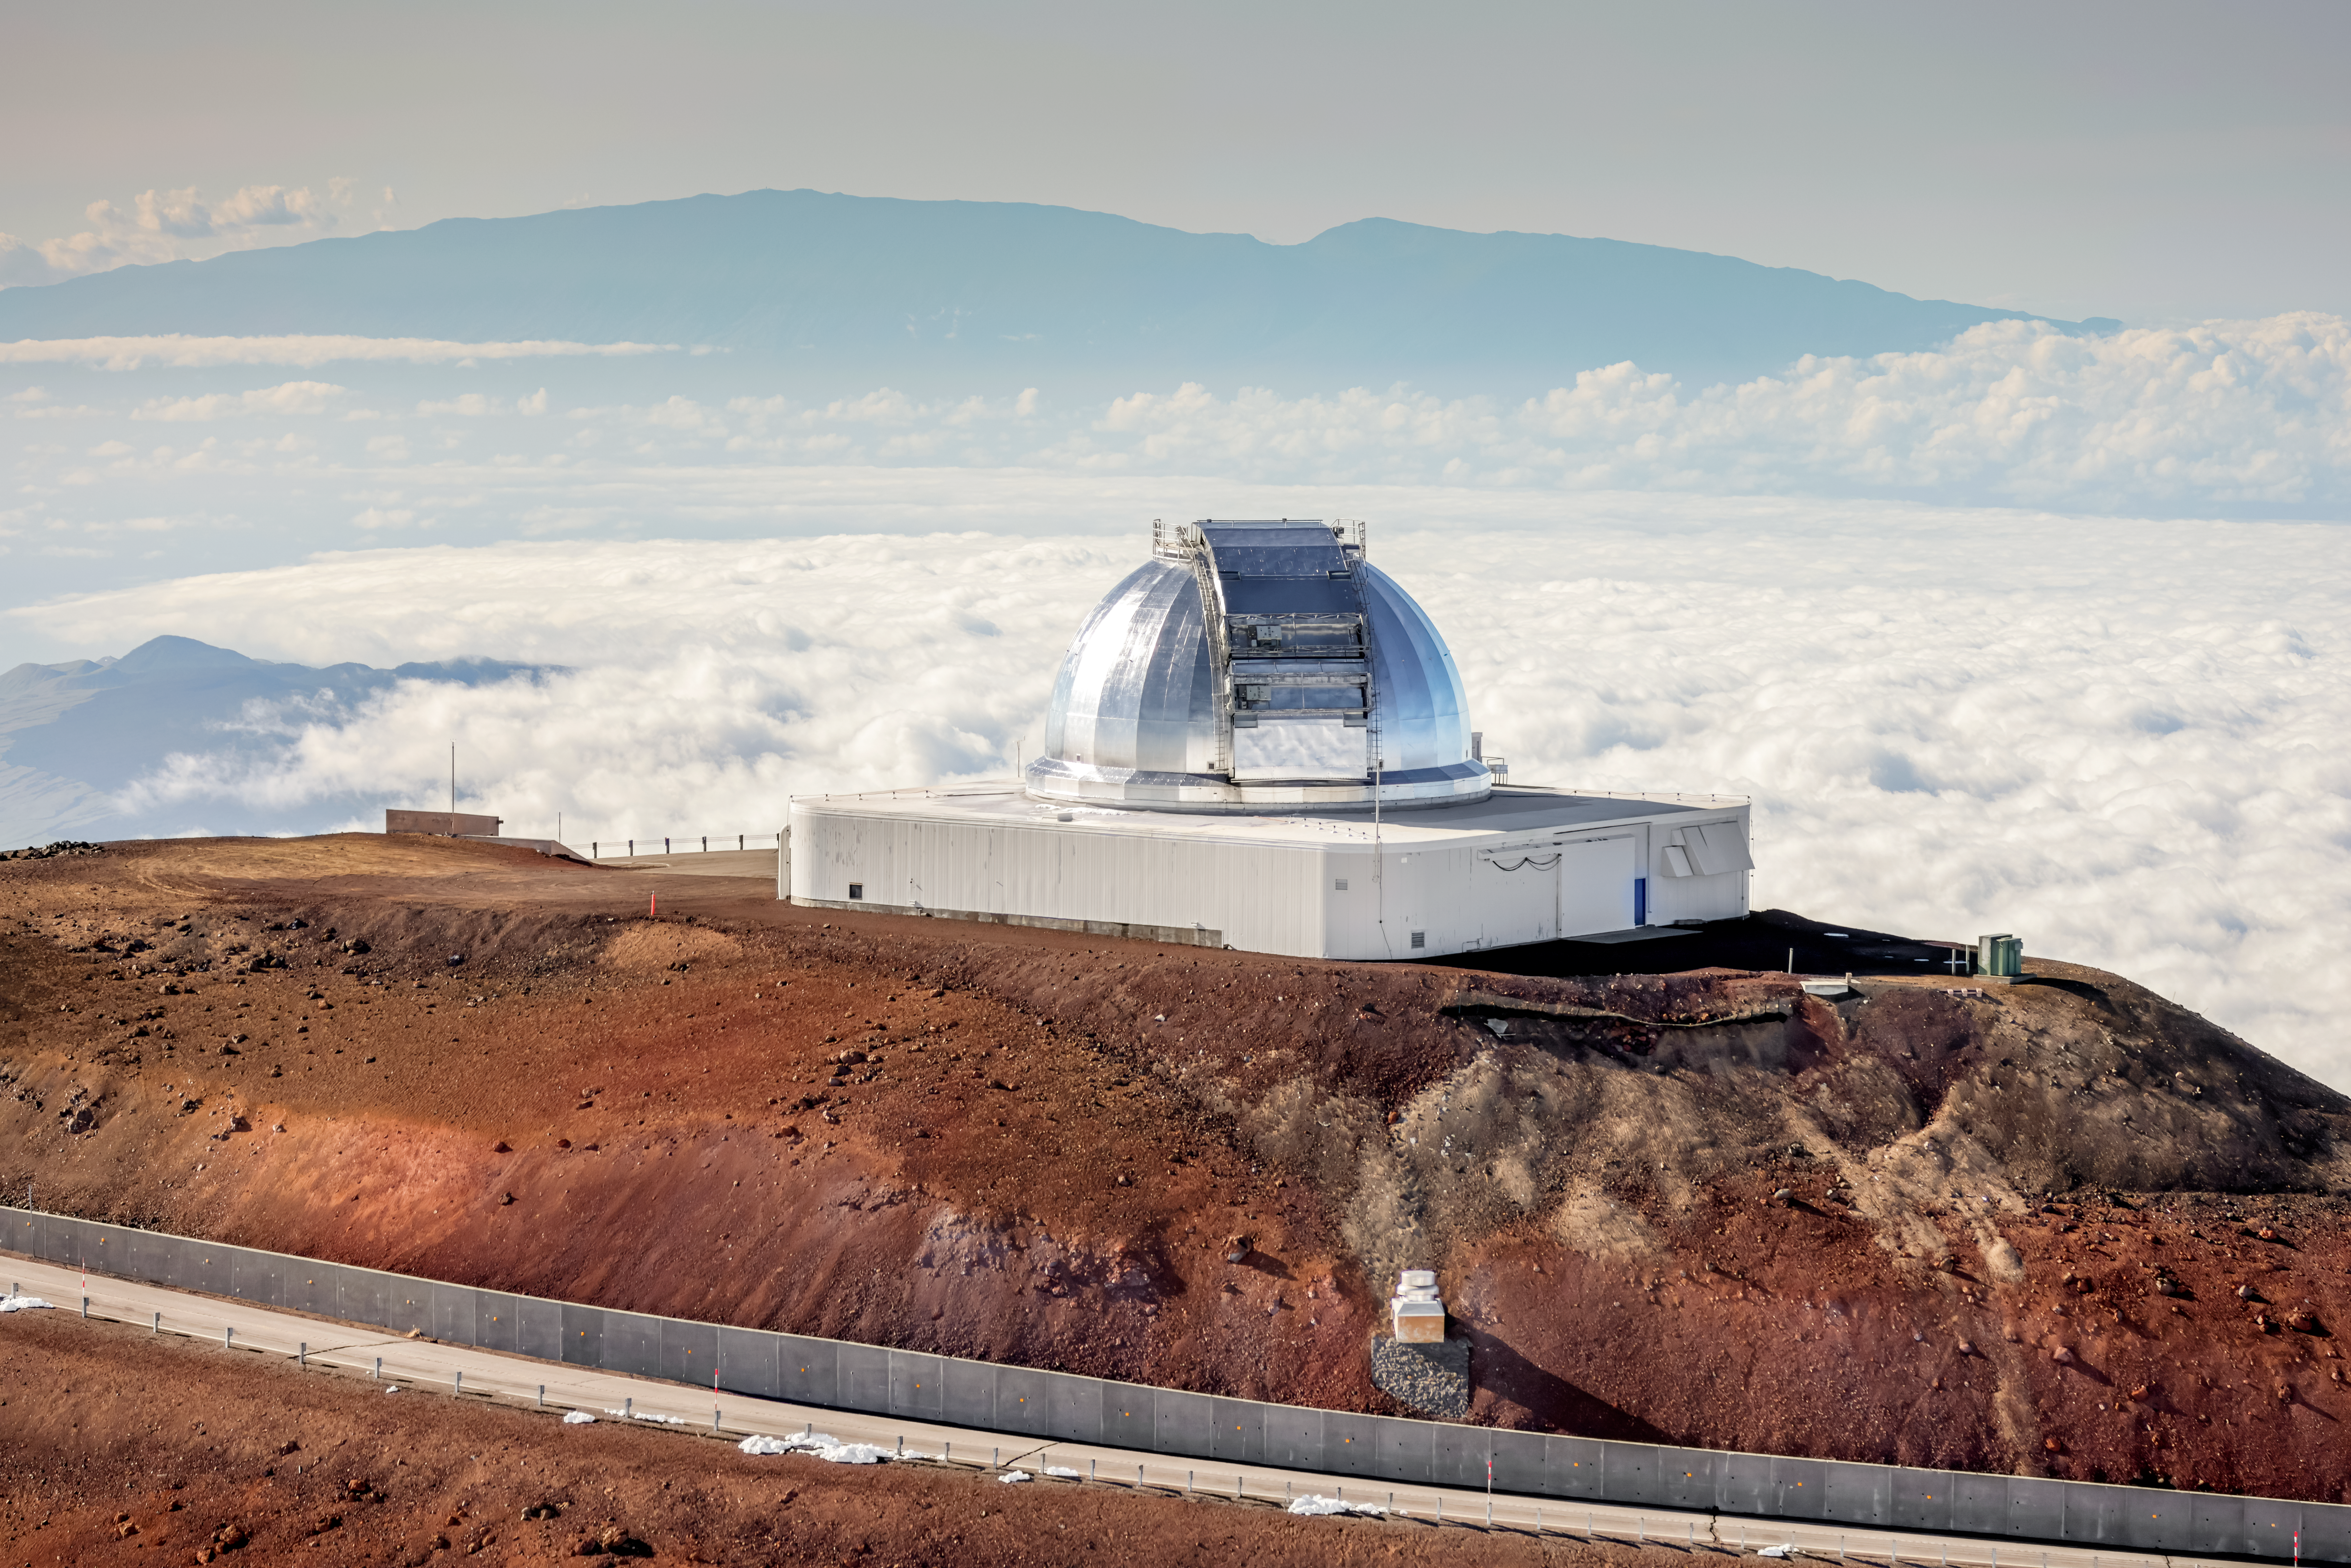

NASA Infrared Telescope Facility

The NASA Infrared Telescope Facility near the summit of Maunakea in Hawai‘i.

Credit: International Gemini Observatory/NOIRLab/NSF/AURA